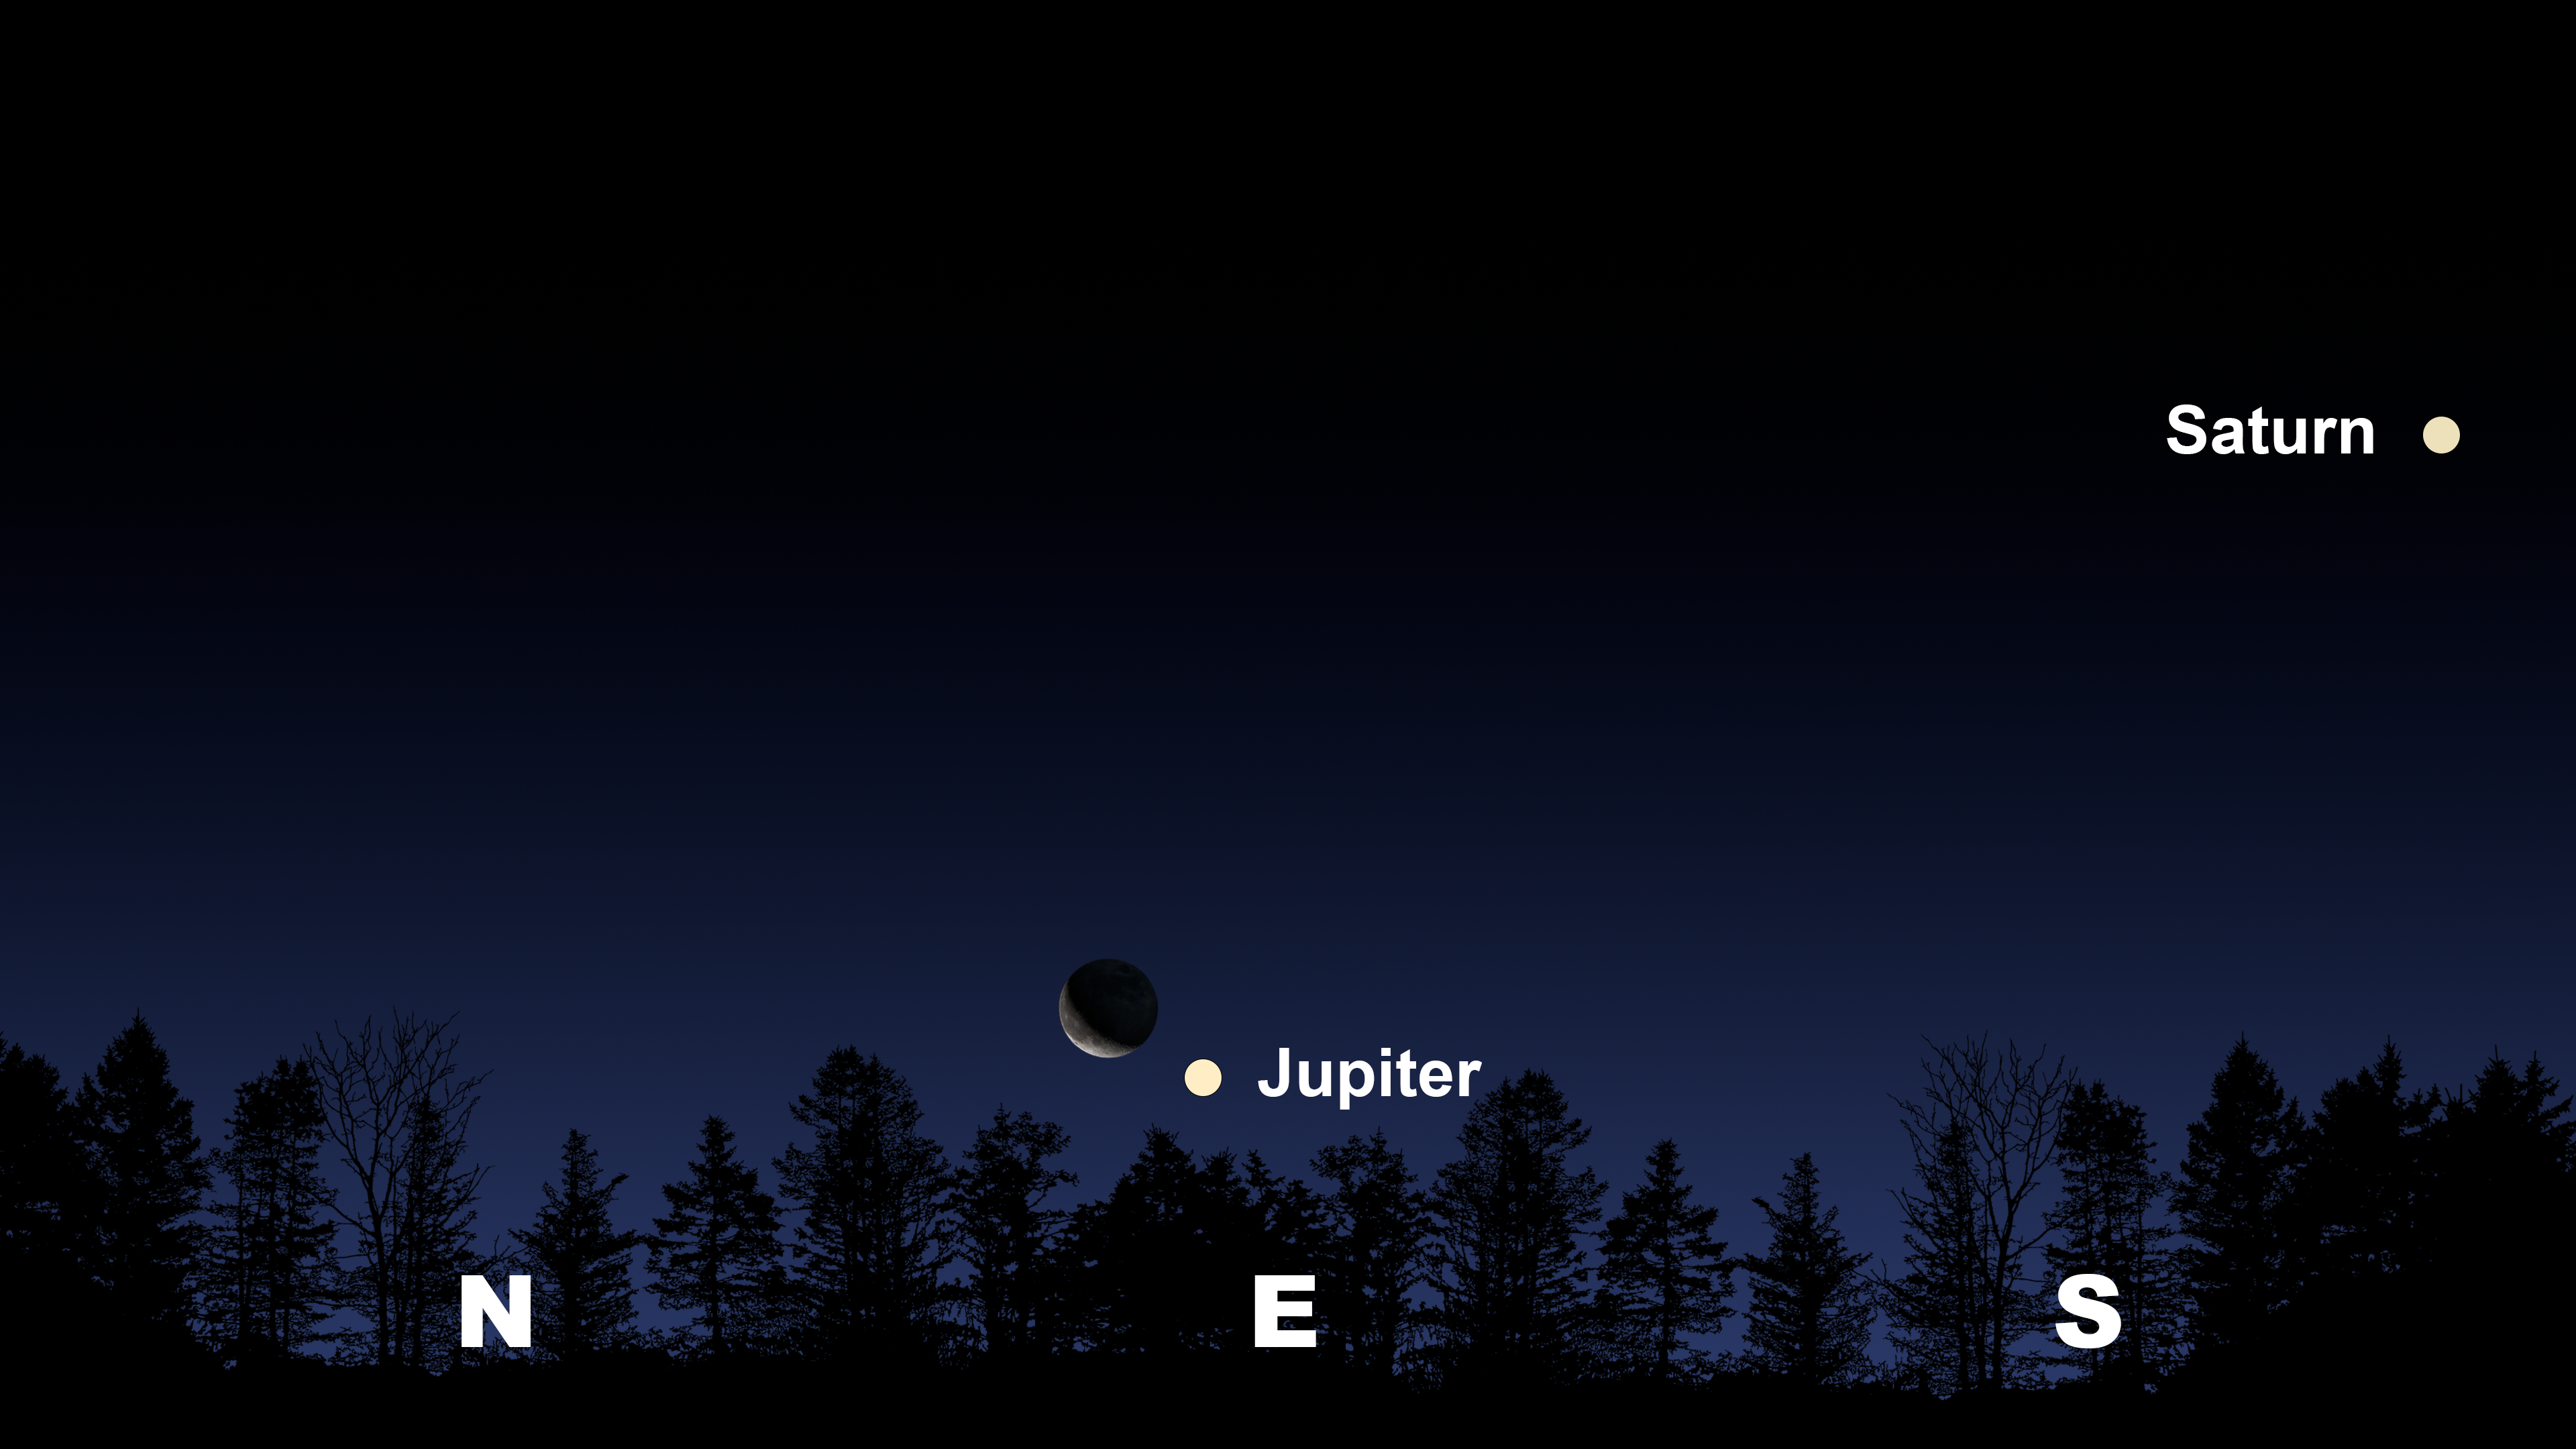

Jupiter and the Moon climb 10 degrees above the horizon from Tucson at 2:00 a.m. on the 16th.

Jupiter and the Moon climb 10 degrees above the horizon from Tucson at 2:00 a.m. on the 16th. The view will be similar from Hilo at 2:20 a.m. HST, and La Serena at 4:30 a.m. CLT.

Credit: NOIRLab/NSF/AURA/Stellarium/J. Davis